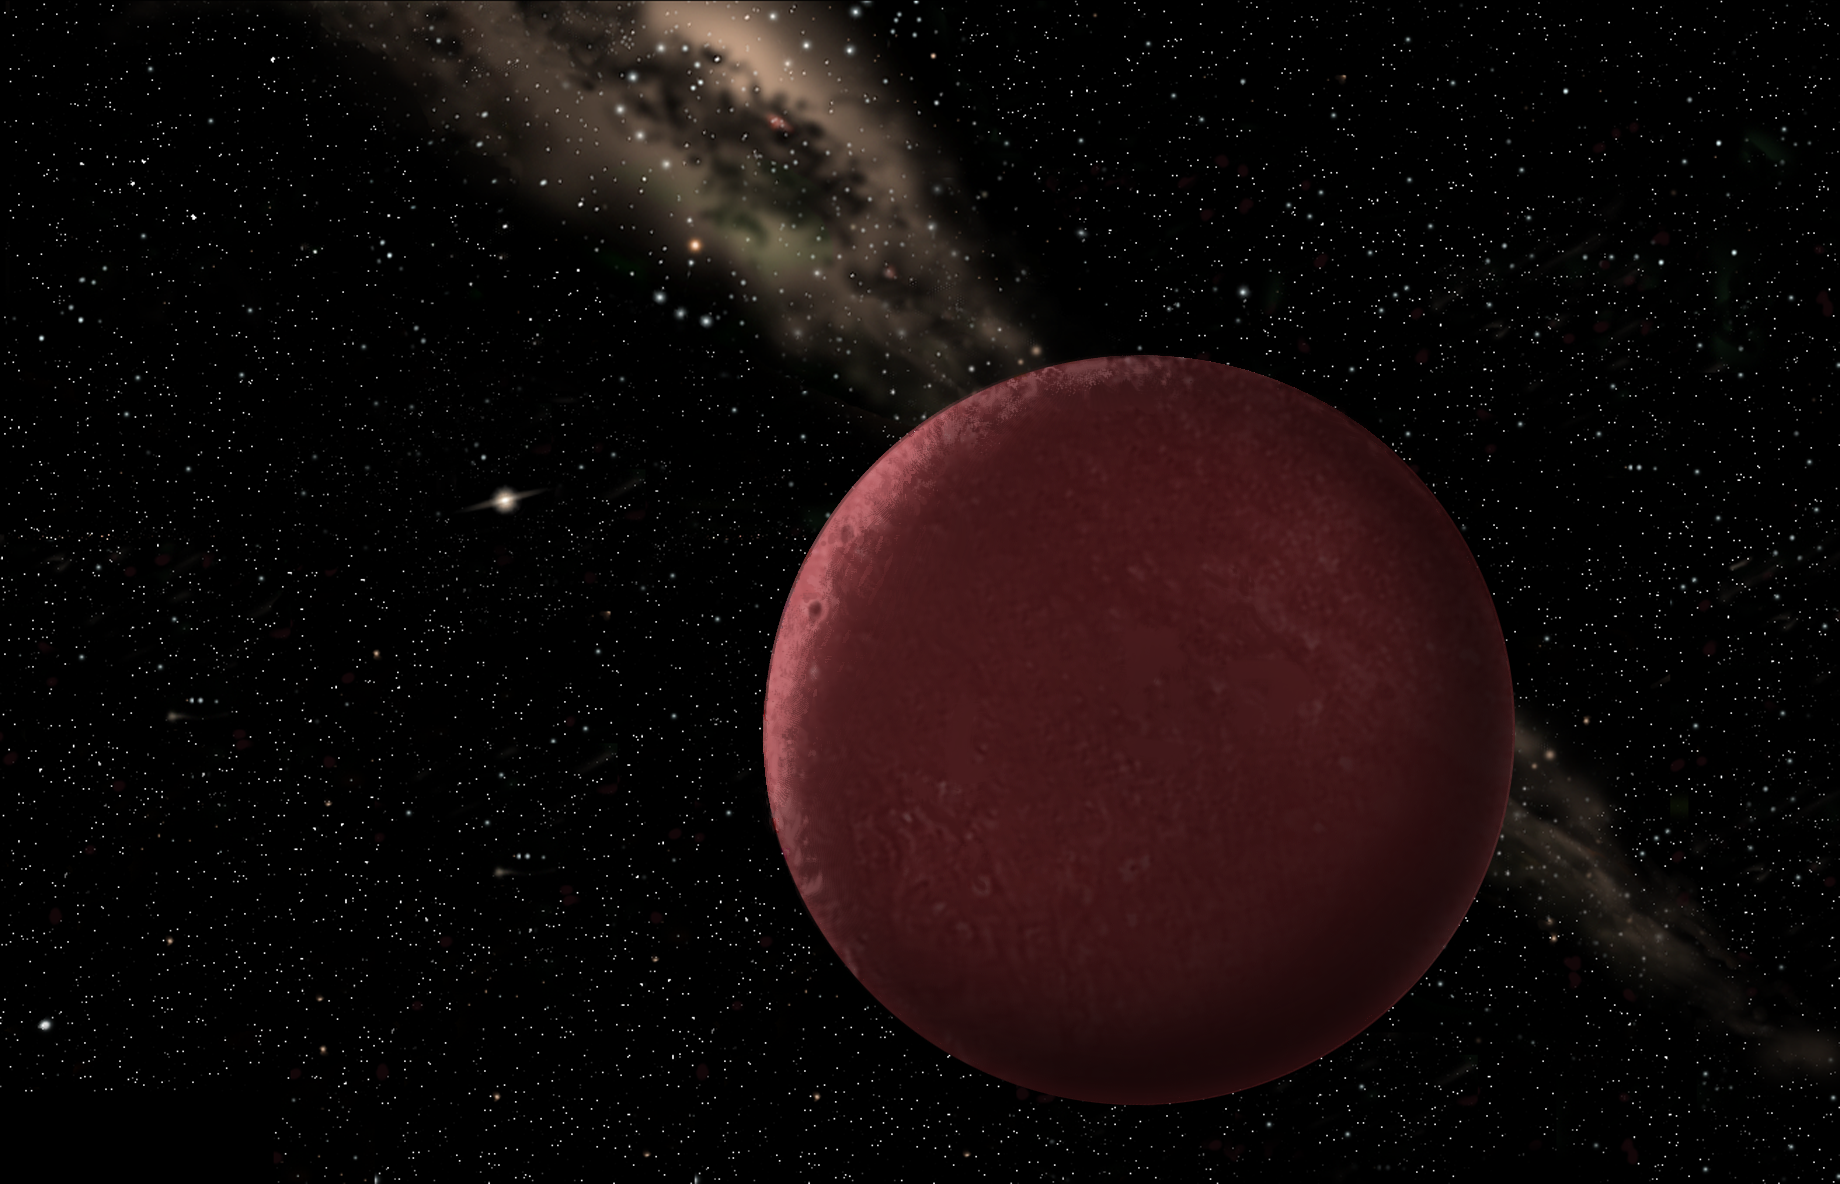

Artists' rendering of Sedna

Artists' rendering of what Sedna might look like from its distant outpost in our solar system.

Credit: International Gemini Observatory/NOIRLab/NSF/AURA/J. Lomberg